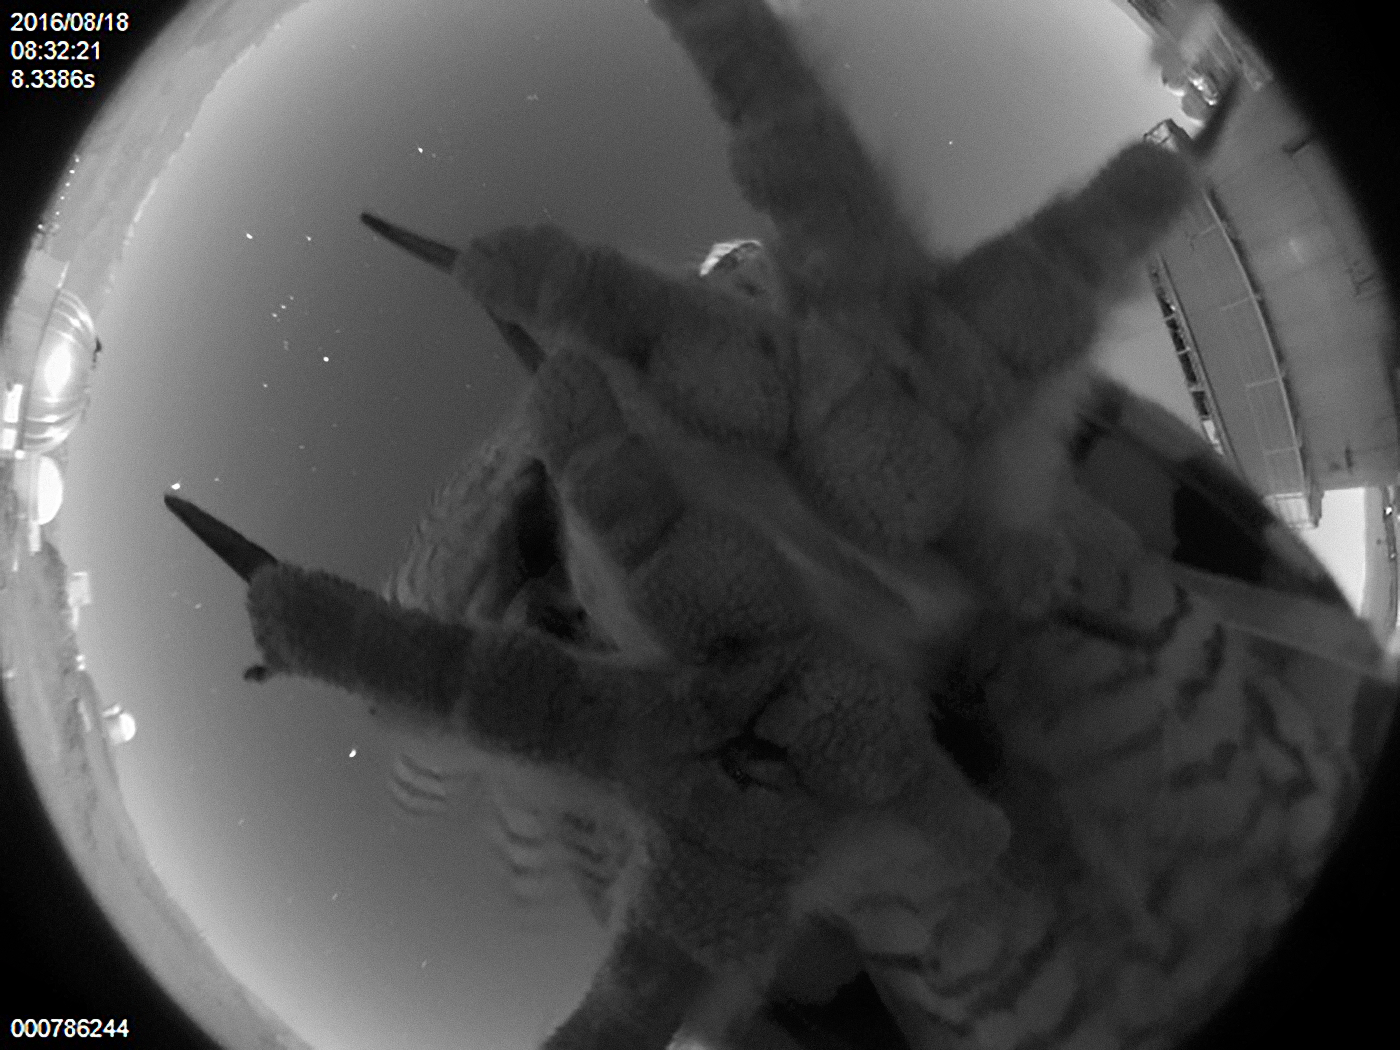

An Unexpected Visitor

Like many of ESO’s telescopes, the Danish 1.54-metre telescope at La Silla Observatory in Chile is accompanied by an all-sky camera that transmits views of the site 24/7, allowing anyone and everyone worldwide to see the telescope in action. Viewers can see astronomers and engineers at work, admire breathtaking night-time views of the Milky Way, and — if they’re lucky — spot some of the locals.

This rare snap captures a native bird using the all-sky camera as a perch, perfectly unaware that it is blocking the view. The bird’s species remains an unsolved mystery; the image was taken at night so it is likely that the bird was out hunting, which suggests it is a nocturnal species.

Despite the high and dry conditions of ESO’s observatories in Chile’s Atacama Desert, the area is home to a wide range of wildlife, such as llama-like Vicuñas, sharp-eyed Andean foxes, majestic birds of prey, and wild horses that roam freely. They have adapted magnificently to the hostile conditions, and are a common sight around ESO’s observatories.

More ESO webcams can be admired here.

Credit: ESO